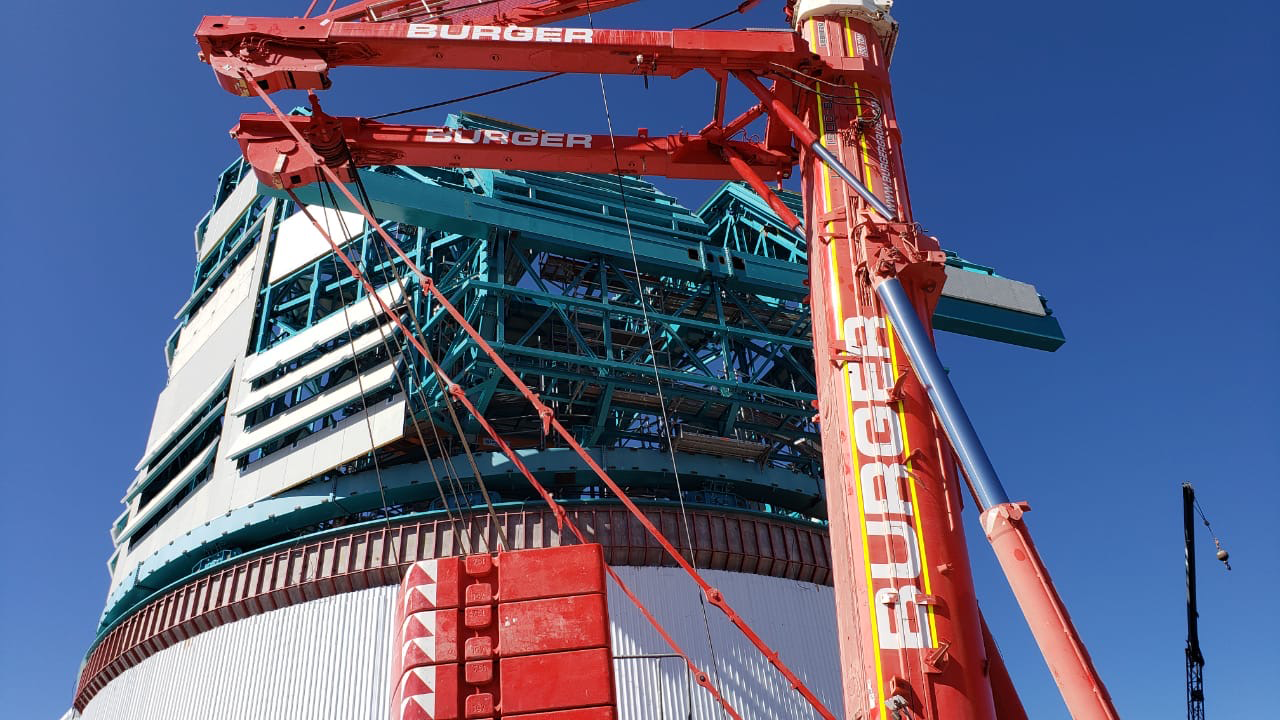

rubin-aea6fd73-0a76-460f-87c7-759a37cc5c10

Dome and Telescope Mount Assembly work continue on the summit, with this 500-ton crane doing the heaviest lifting.

Credit: Rubin Observatory/NSF/AURA